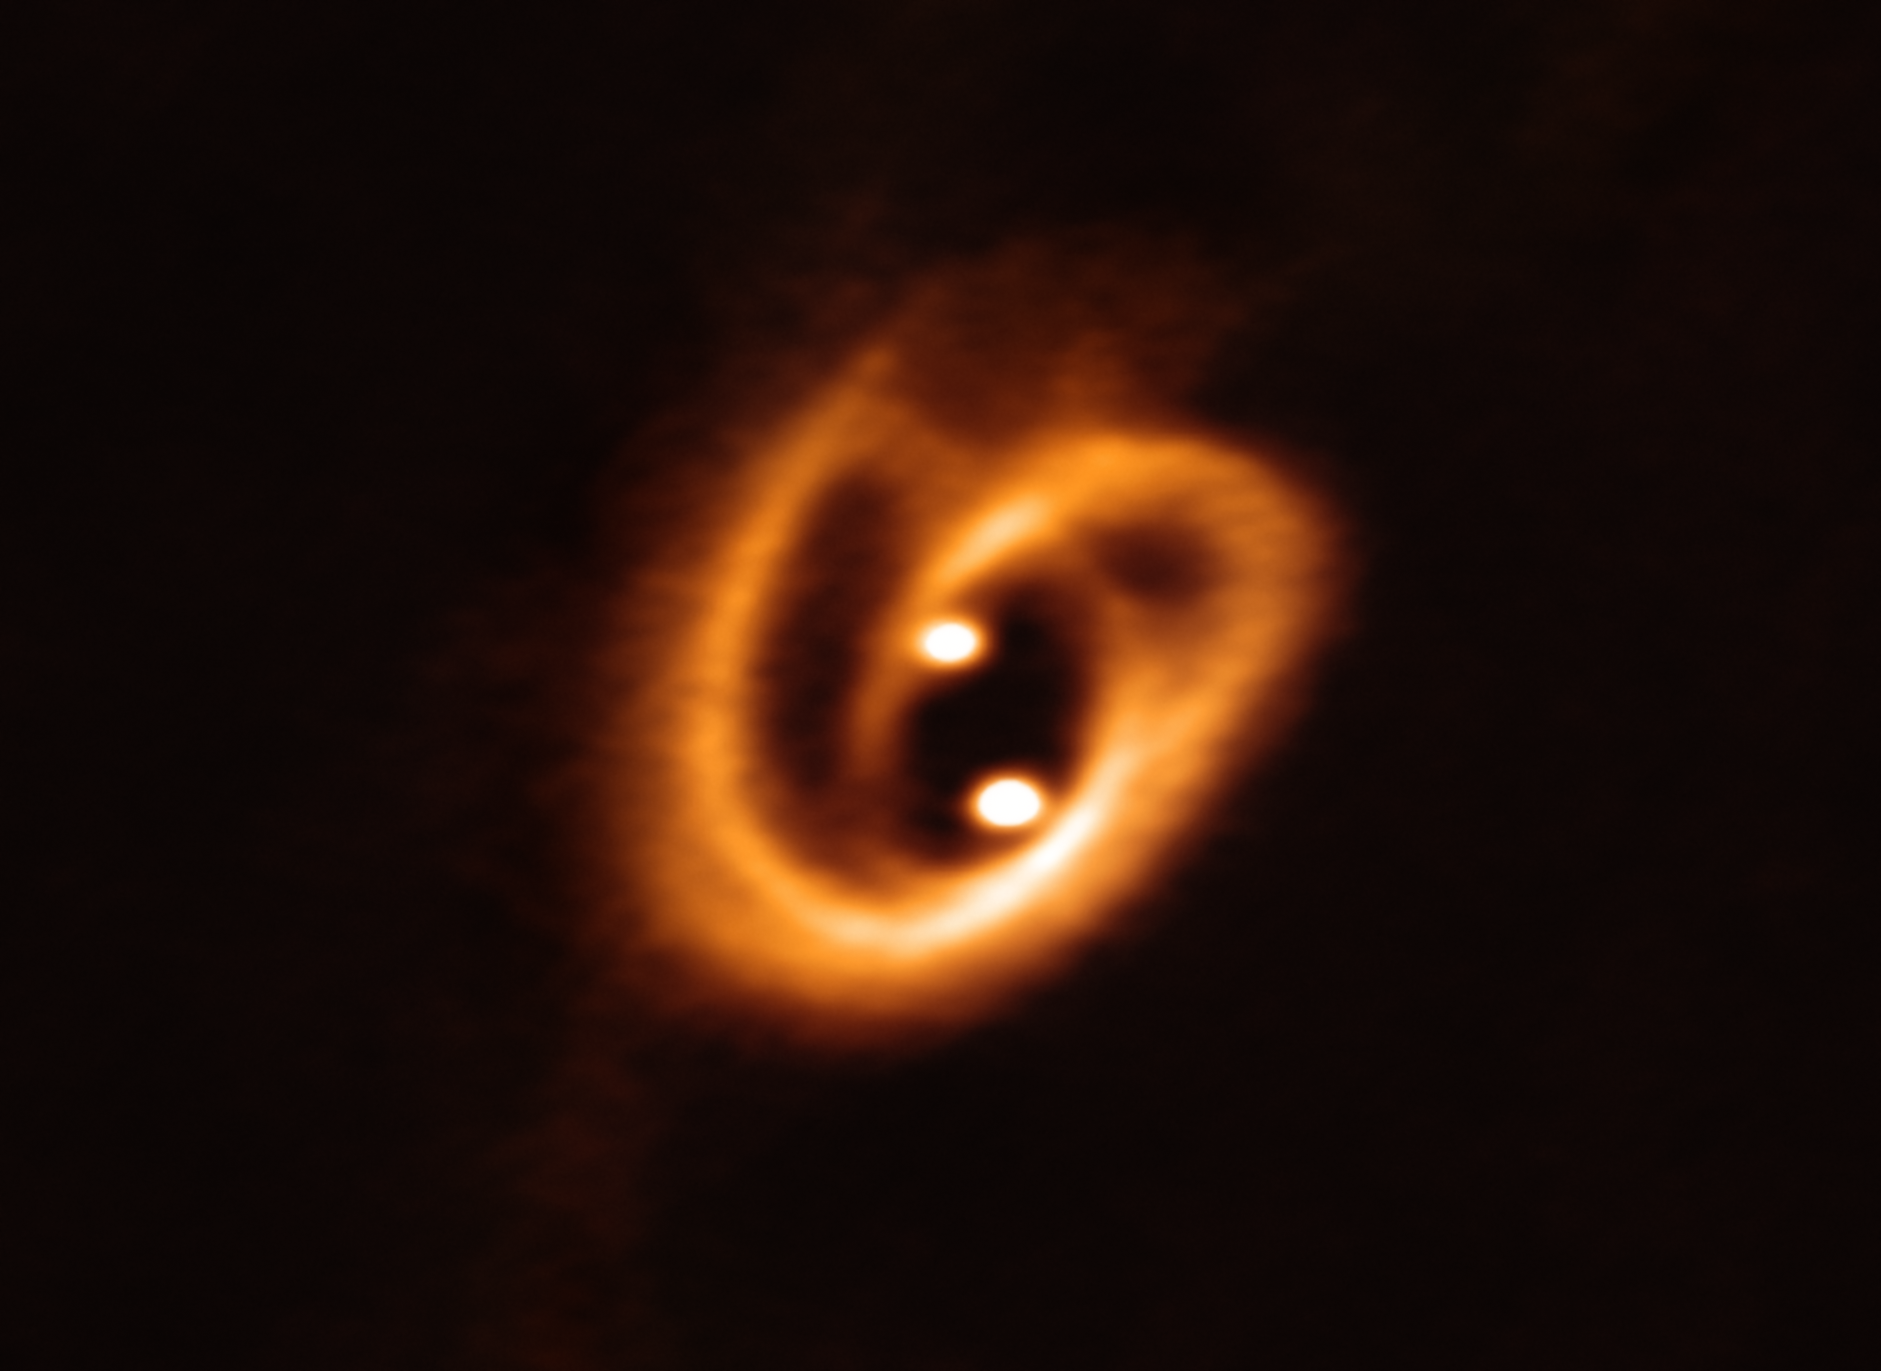

A Cosmic Pretzel

The Atacama Large Millimeter/submillimeter Array (ALMA) captured this unprecedented image of two circumstellar disks, in which baby stars are growing, feeding with material from their surrounding birth disk. The complex network of dust structures distributed in spiral shapes remind of the loops of a pretzel. These observations shed new light on the earliest phases of the lives of stars and help astronomers determine the conditions in which binary stars are born.

Credit: ALMA (ESO/NAOJ/NRAO), Alves et al.